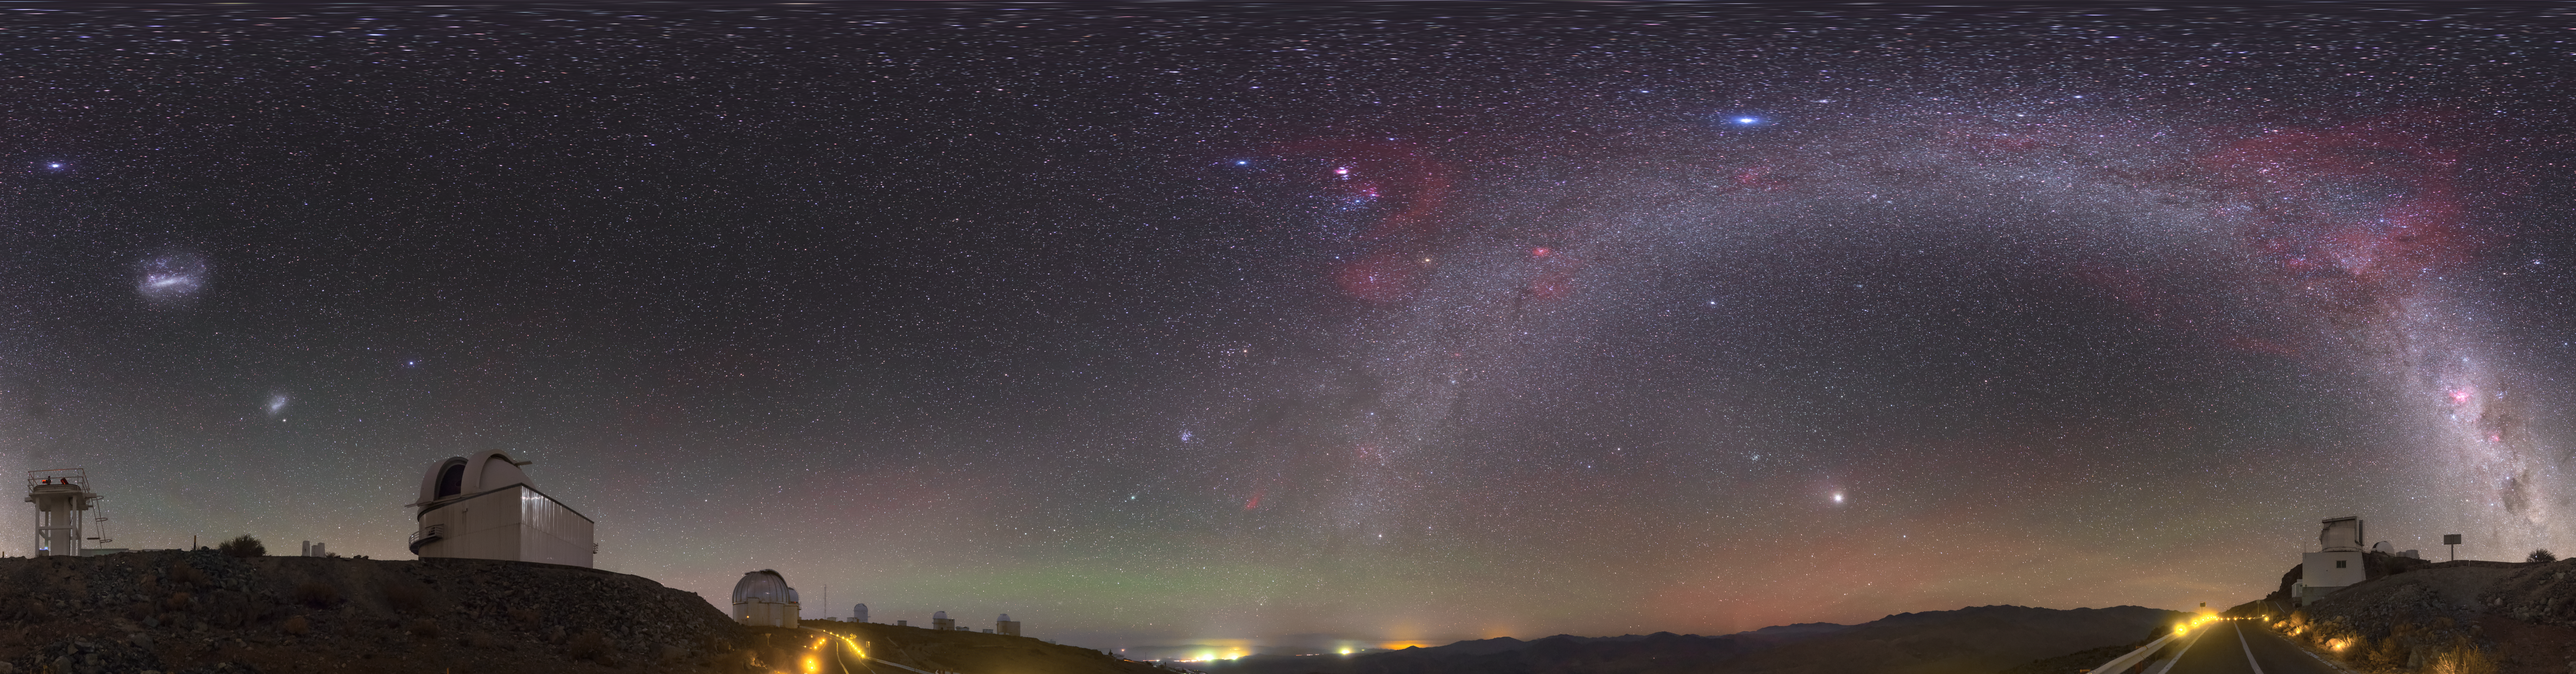

The lonely road to la Silla

The La Silla site is the home to ground breaking technology and research. To achieve such optimal observing conditions, the site is very isolated at the outskirts of the Chilean Atacama Desert. This distinctive fish-eye image shows the road to the la Silla site, with the stunning detail of a sky without the interference of light pollution splashed across the centre.

This image was captured by ESO photo ambassador Petr Horálek.

Credit: Petr Horálek/ESO